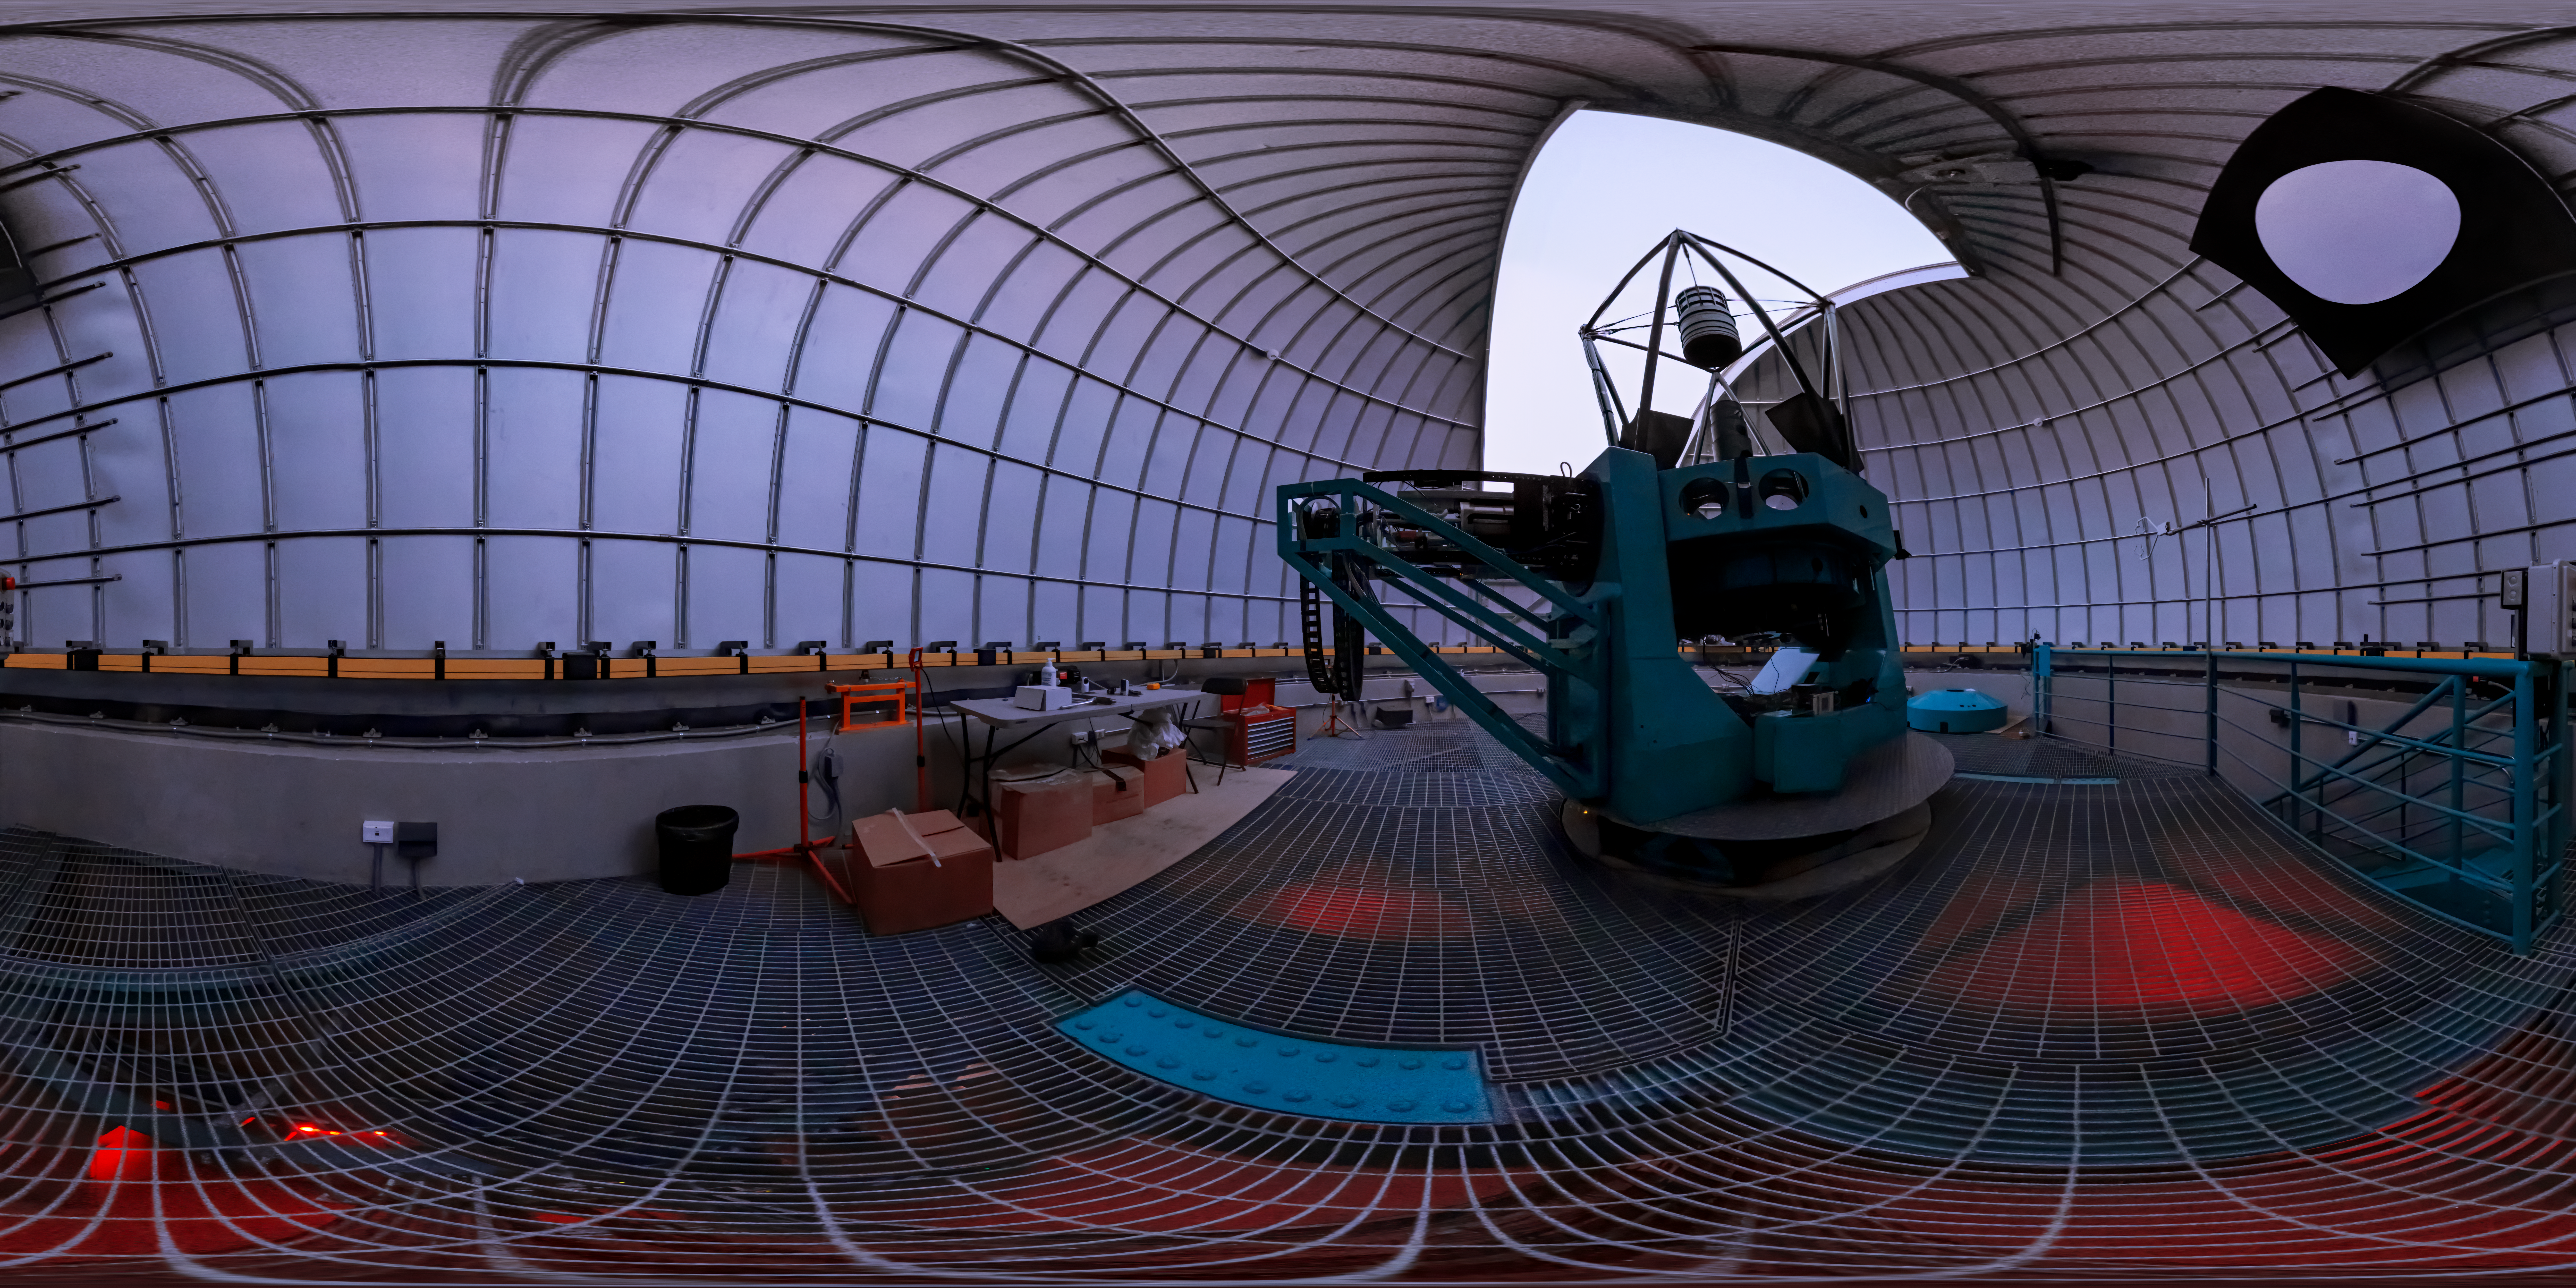

Rubin Auxiliary Telescope (AuxTel)

In tandem with the 8.4-meter Simonyi Survey Telescope on Cerro Pachón, a smaller telescope will also be assembled on nearby calibration hill, a short distance away from the main observatory Facility. This telescope is an existing telescope (previously known as the Calypso Telescope) that has been repurposed for its role with the Vera C. Rubin Observatory and was generously donated to the project in 2008 by its proprietor, astrophysicist and entrepreneur Edgar Smith. It will provide important complementary data for the Rubin Observatory throughout survey operations.

A 360-degree fisheye version of this image can be found here.

Credit: Rubin Observatory/NOIRLab/AURA/NSF/T. Slovinský